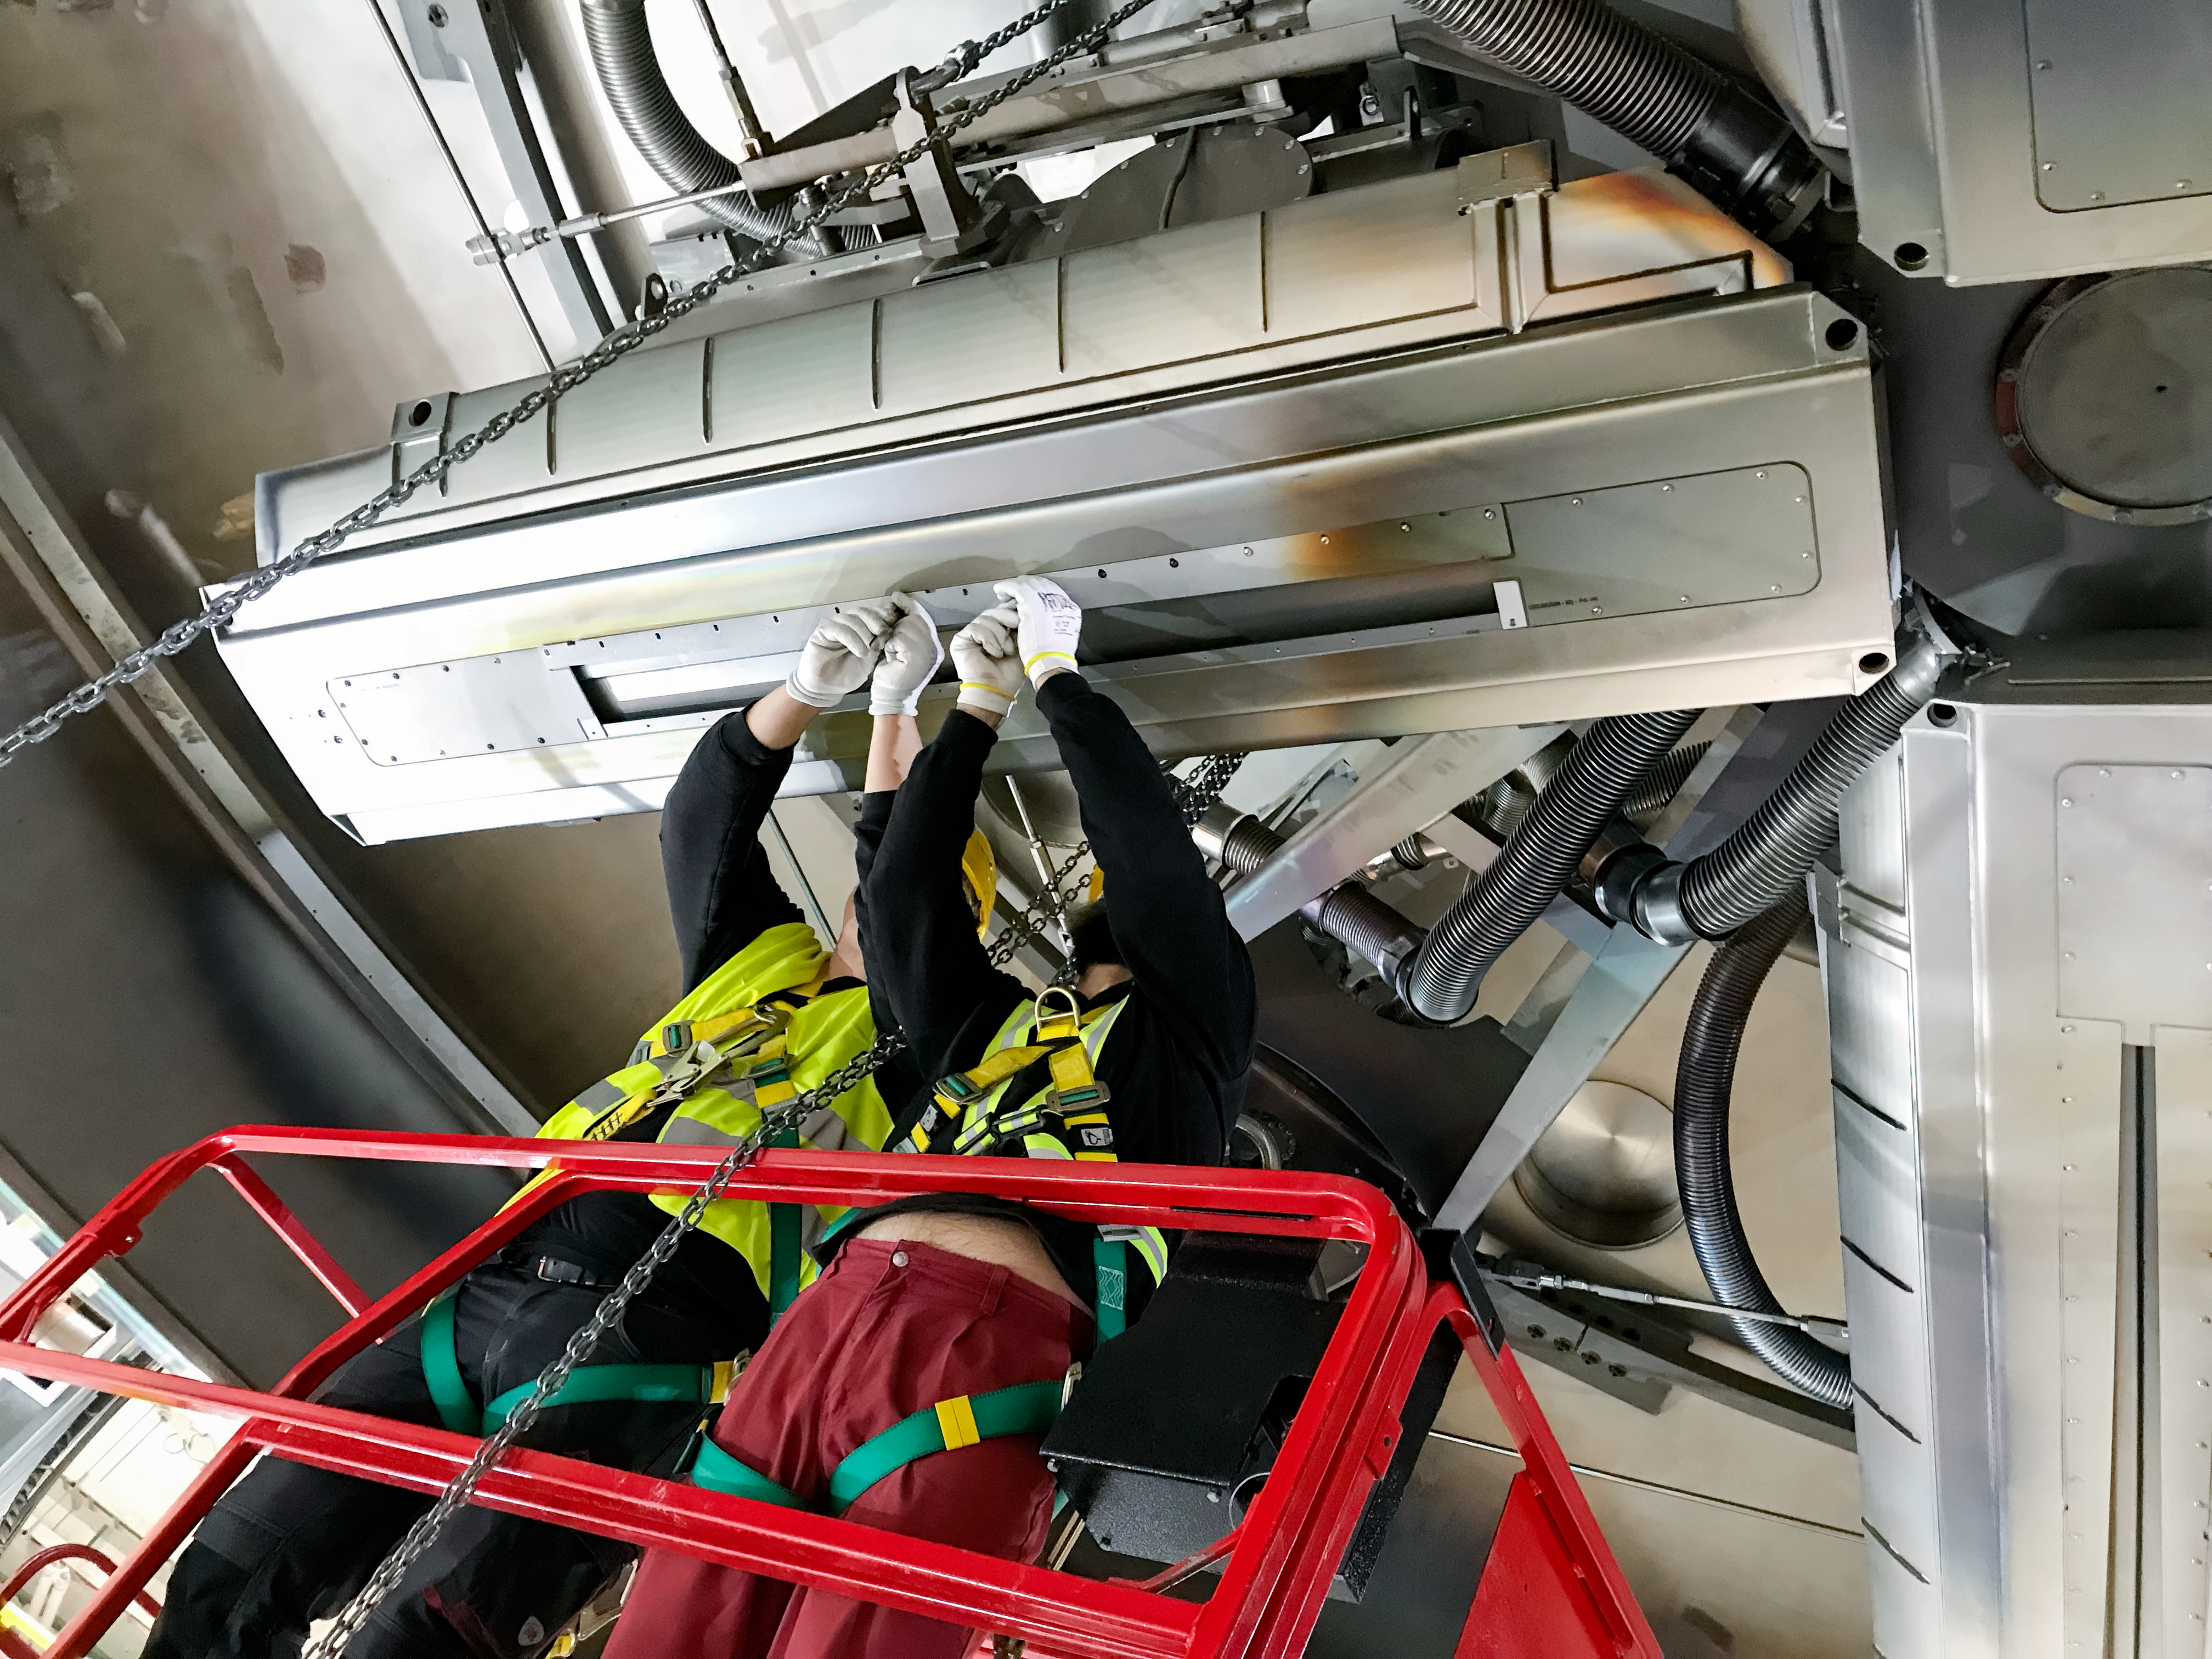

Coating Chamber Fit Testing

A team from Von Ardenne, the manufacturer of the coating chamber, is in Chile to finish the configuration of the coating plant for the Primary/Tertiary Mirror (M1M3). Last week the M1M3 mirror cell and M1M3 surrogate mirror were moved into place below the upper section of the coating chamber for fit testing and alignment of the magnetrons that will be used to apply the mirror’s reflective coating.

Credit: Rubin Observatory/NSF/AURA